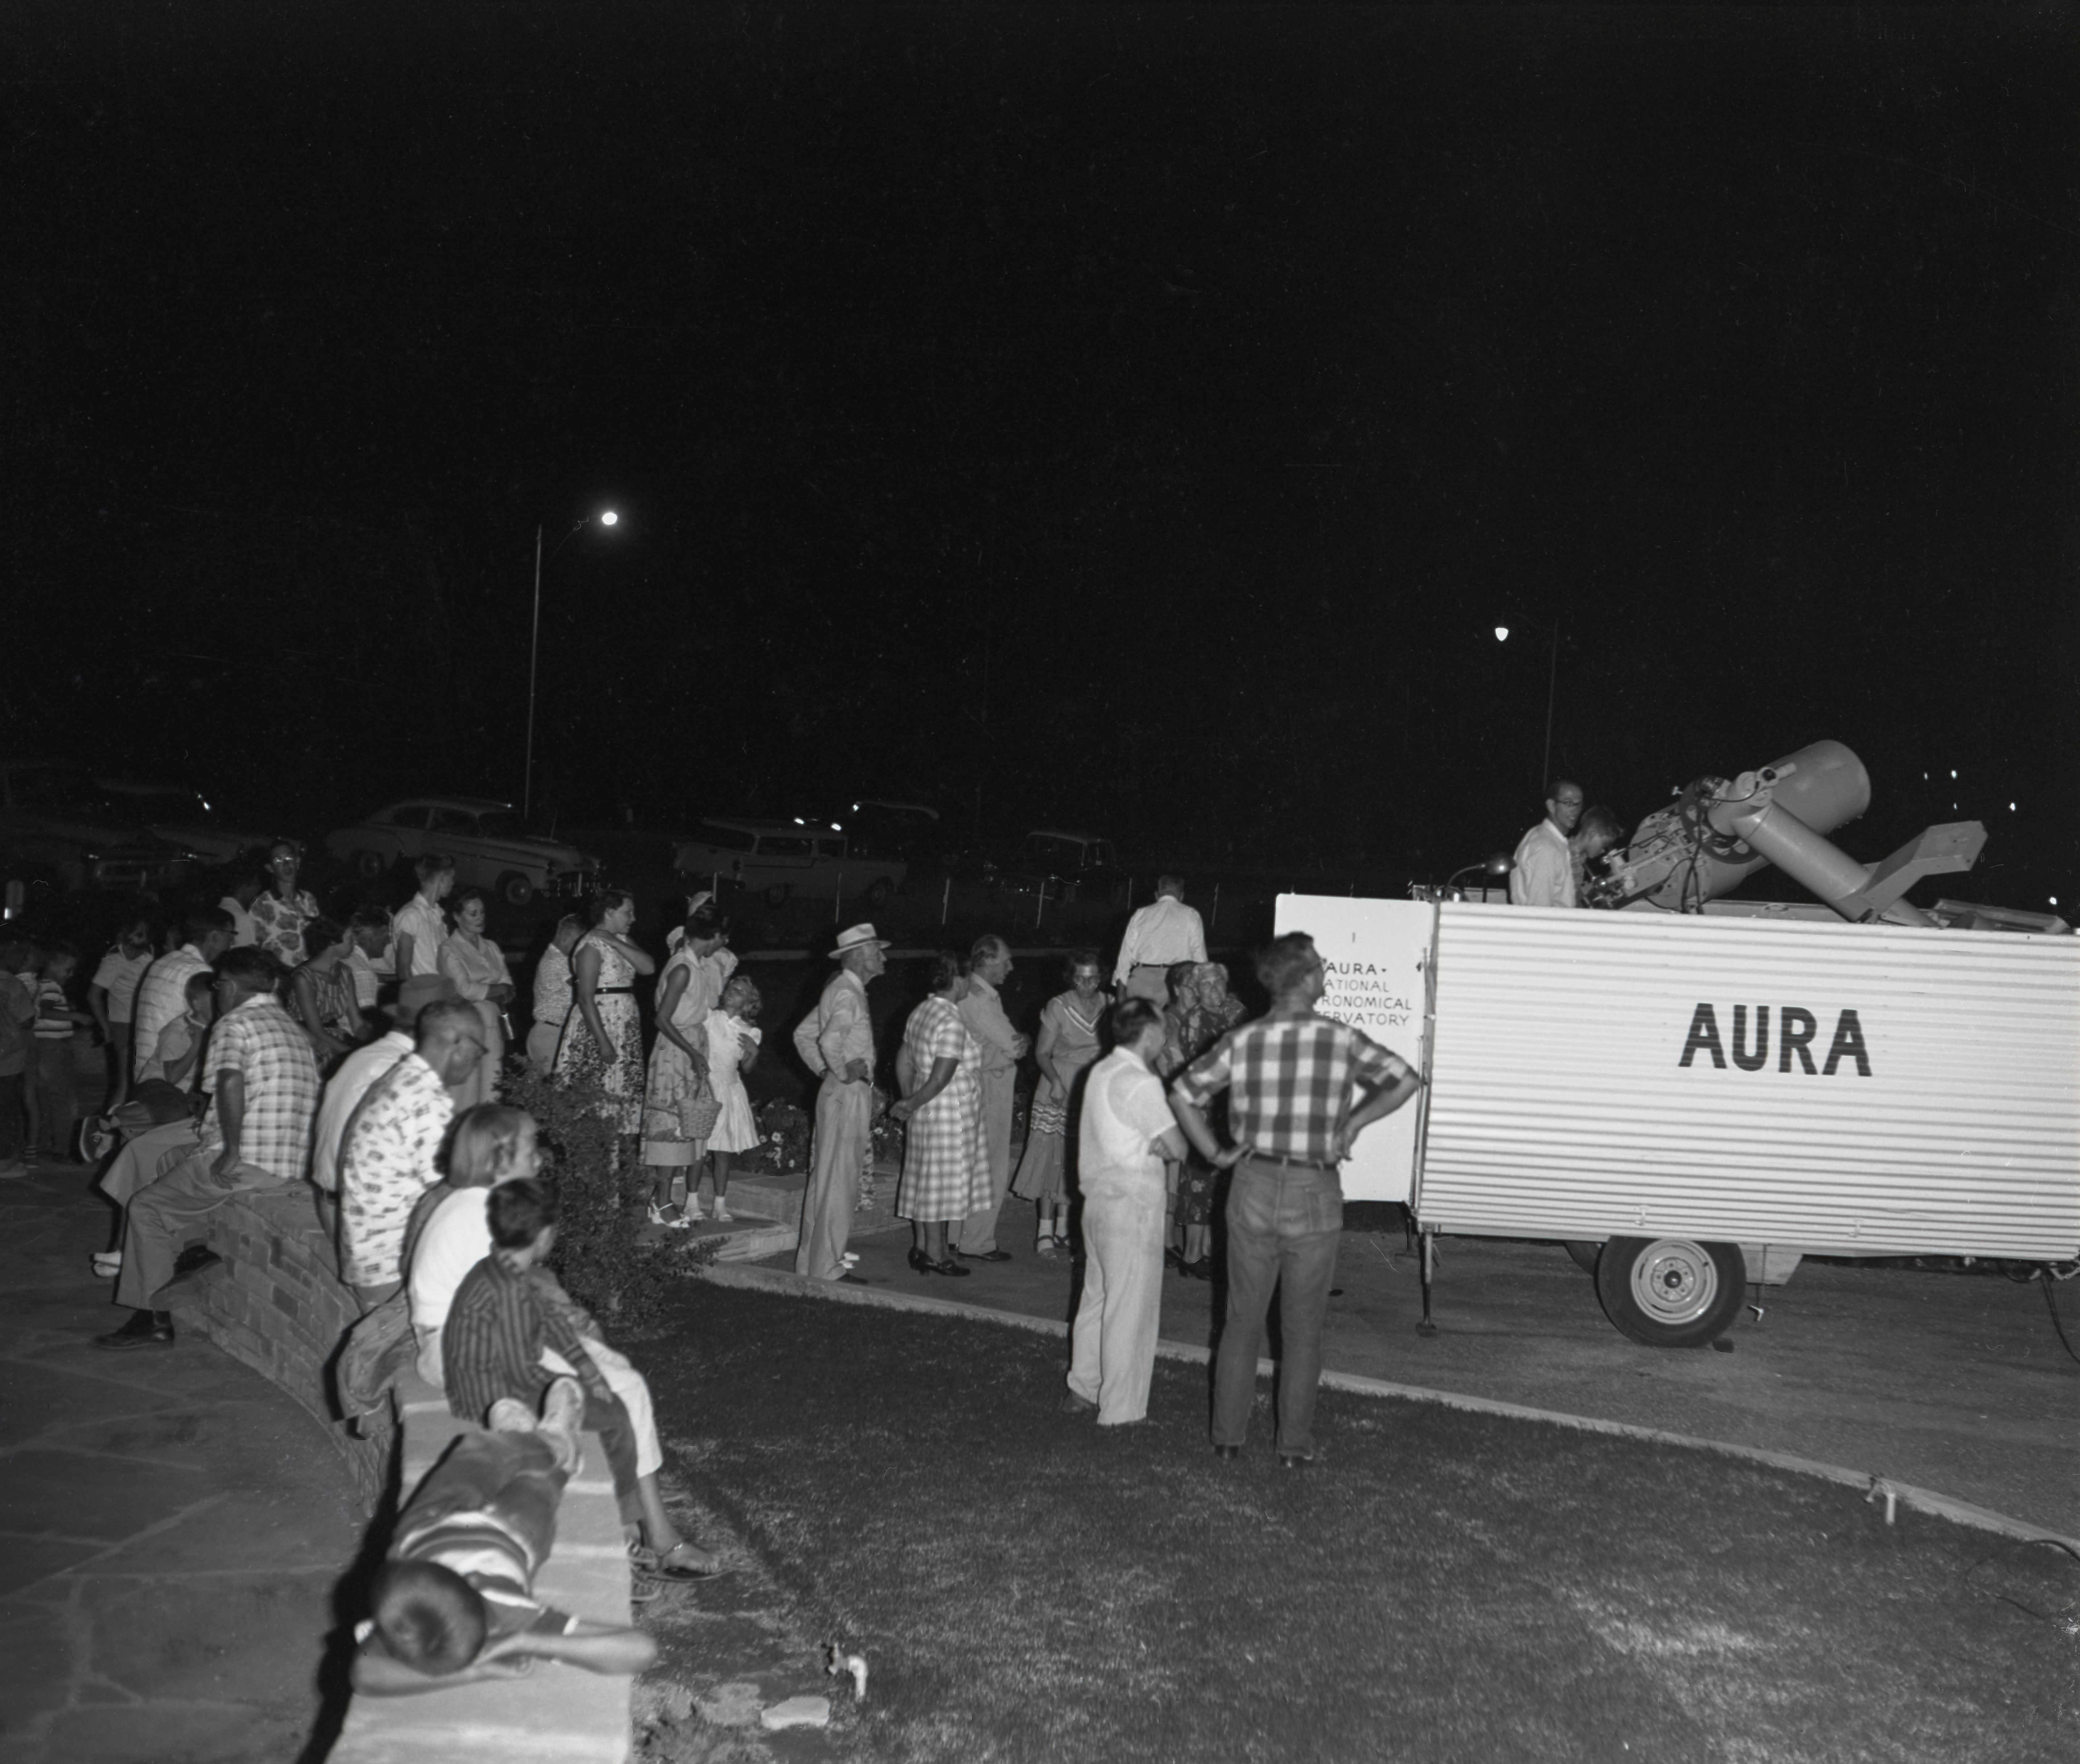

Kitt Peak Site Testing, 1958

This image is stored at NOIRLab Headquarters in Tucson, Arizona. For the original negative of this image, see KPNO Negatives envelope 300, 309. It was captured in 1958.

This image is shows a group viewing through a site testing telescope. The site survey to locate NSF Kitt Peak National Observatory took place in 1958, evaluating over 150 mountain ranges across the United States before selecting Kitt Peak in the Quinlan Mountains of Arizona. The 16-inch portable telescope was used to test site conditions before Kitt Peak was selected as the main site for the National Observatory.

This image is part of NSF NOIRLab’s historical archives.

Credit: KPNO/NOIRLab/NSF/AURA